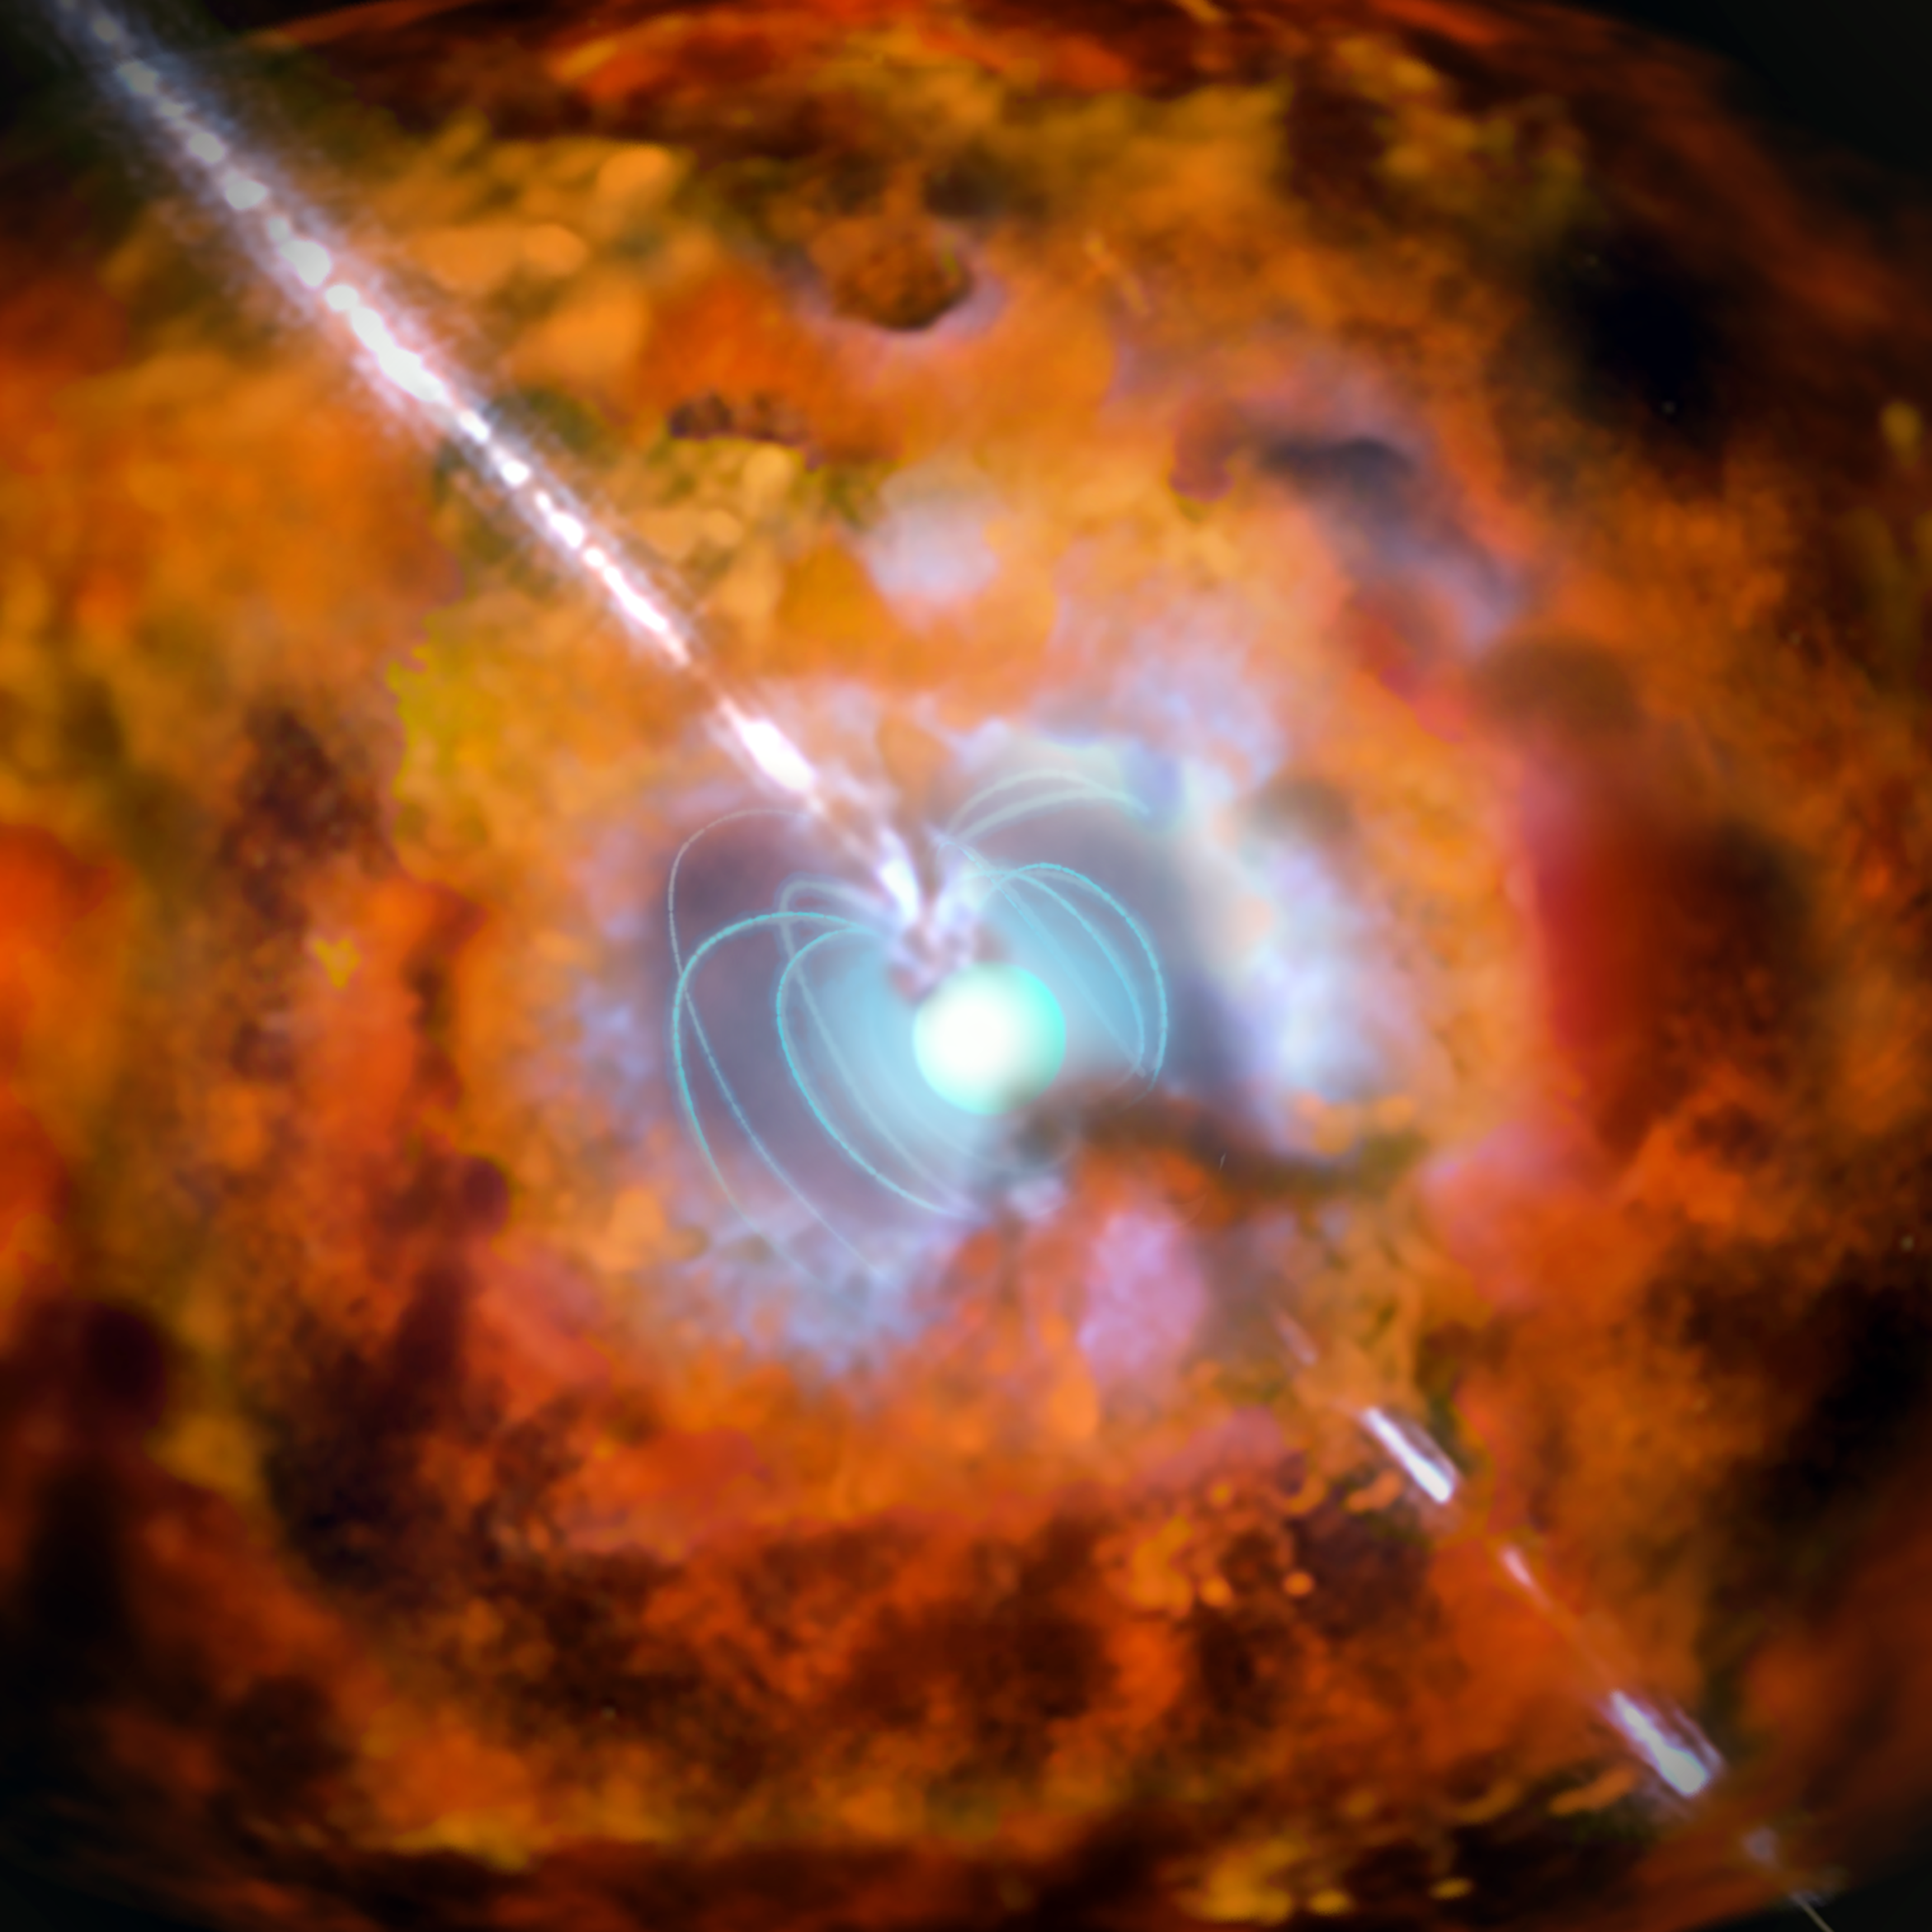

Artist’s impression of a gamma-ray burst and supernova powered by a magnetar

This artist’s impression shows a supernova and associated gamma-ray burst driven by a rapidly spinning neutron star with a very strong magnetic field — an exotic object known as a magnetar. Observations from ESO’s La Silla and Paranal Observatories in Chile have for the first time demonstrated a link between a very long-lasting burst of gamma rays and an unusually bright supernova explosion. The results show that the supernova following the burst GRB 111209A was not driven by radioactive decay, as expected, but was instead powered by the decaying super-strong magnetic fields around a magnetar.

Credit: ESO